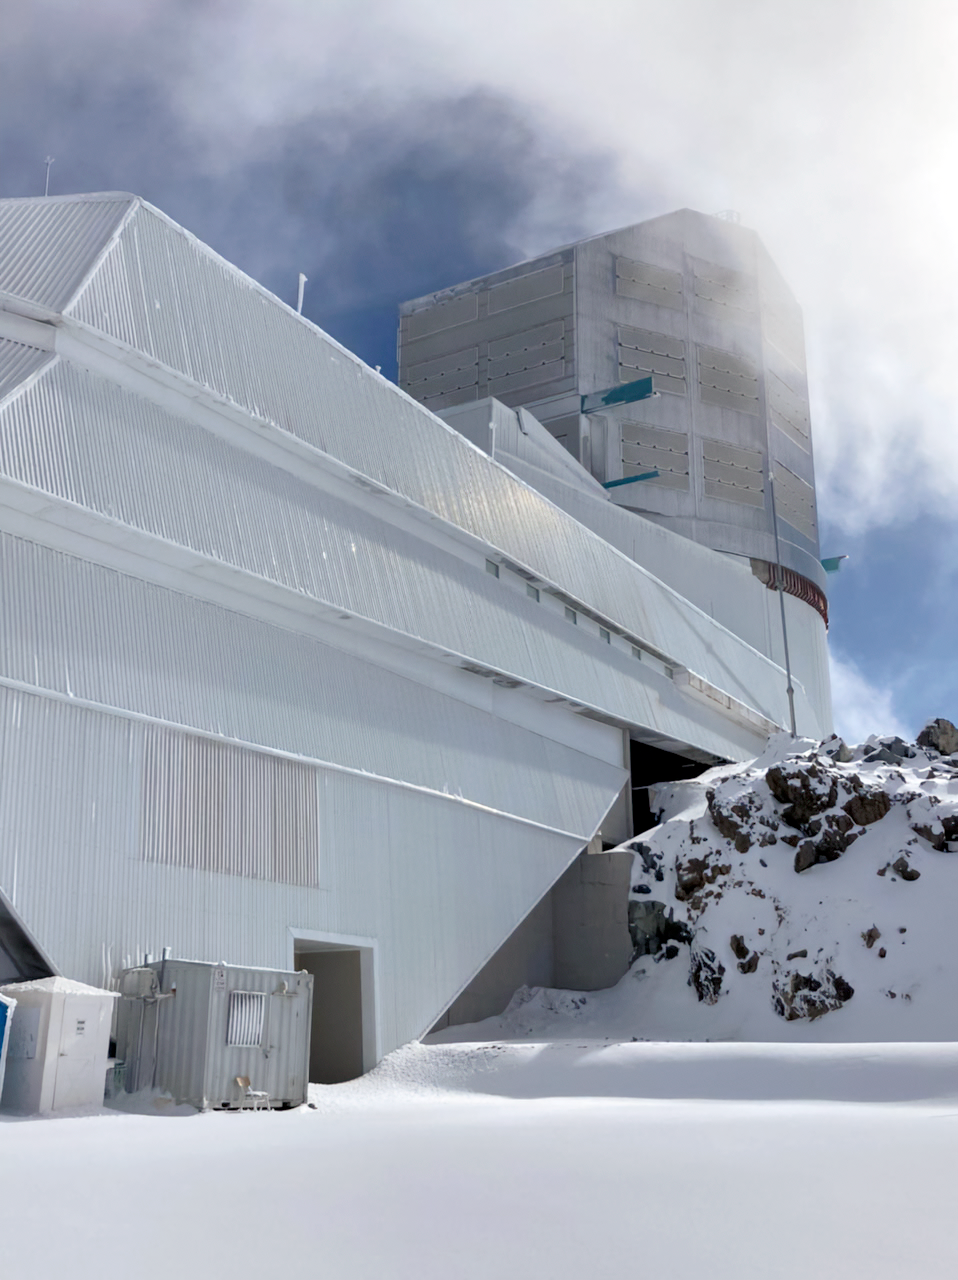

Image-2022-07-11-at-2-42-14-PM-CC

Snowfall at the Vera C. Rubin Observatory

Credit: RubinObs/NOIRLab/SLAC/NSF/DOE/AURA/F. Bruno